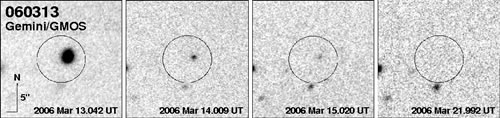

Afterglow of GRB 060313 seen in GMOS-N R-band images

Afterglow of GRB 060313 seen in GMOS-N R-band images. The target is seen to fade over the course of 8 days of monitoring. No host galaxy was detected near the position of the burst.

Credit: International Gemini Observatory/NOIRLab/NSF/AURA